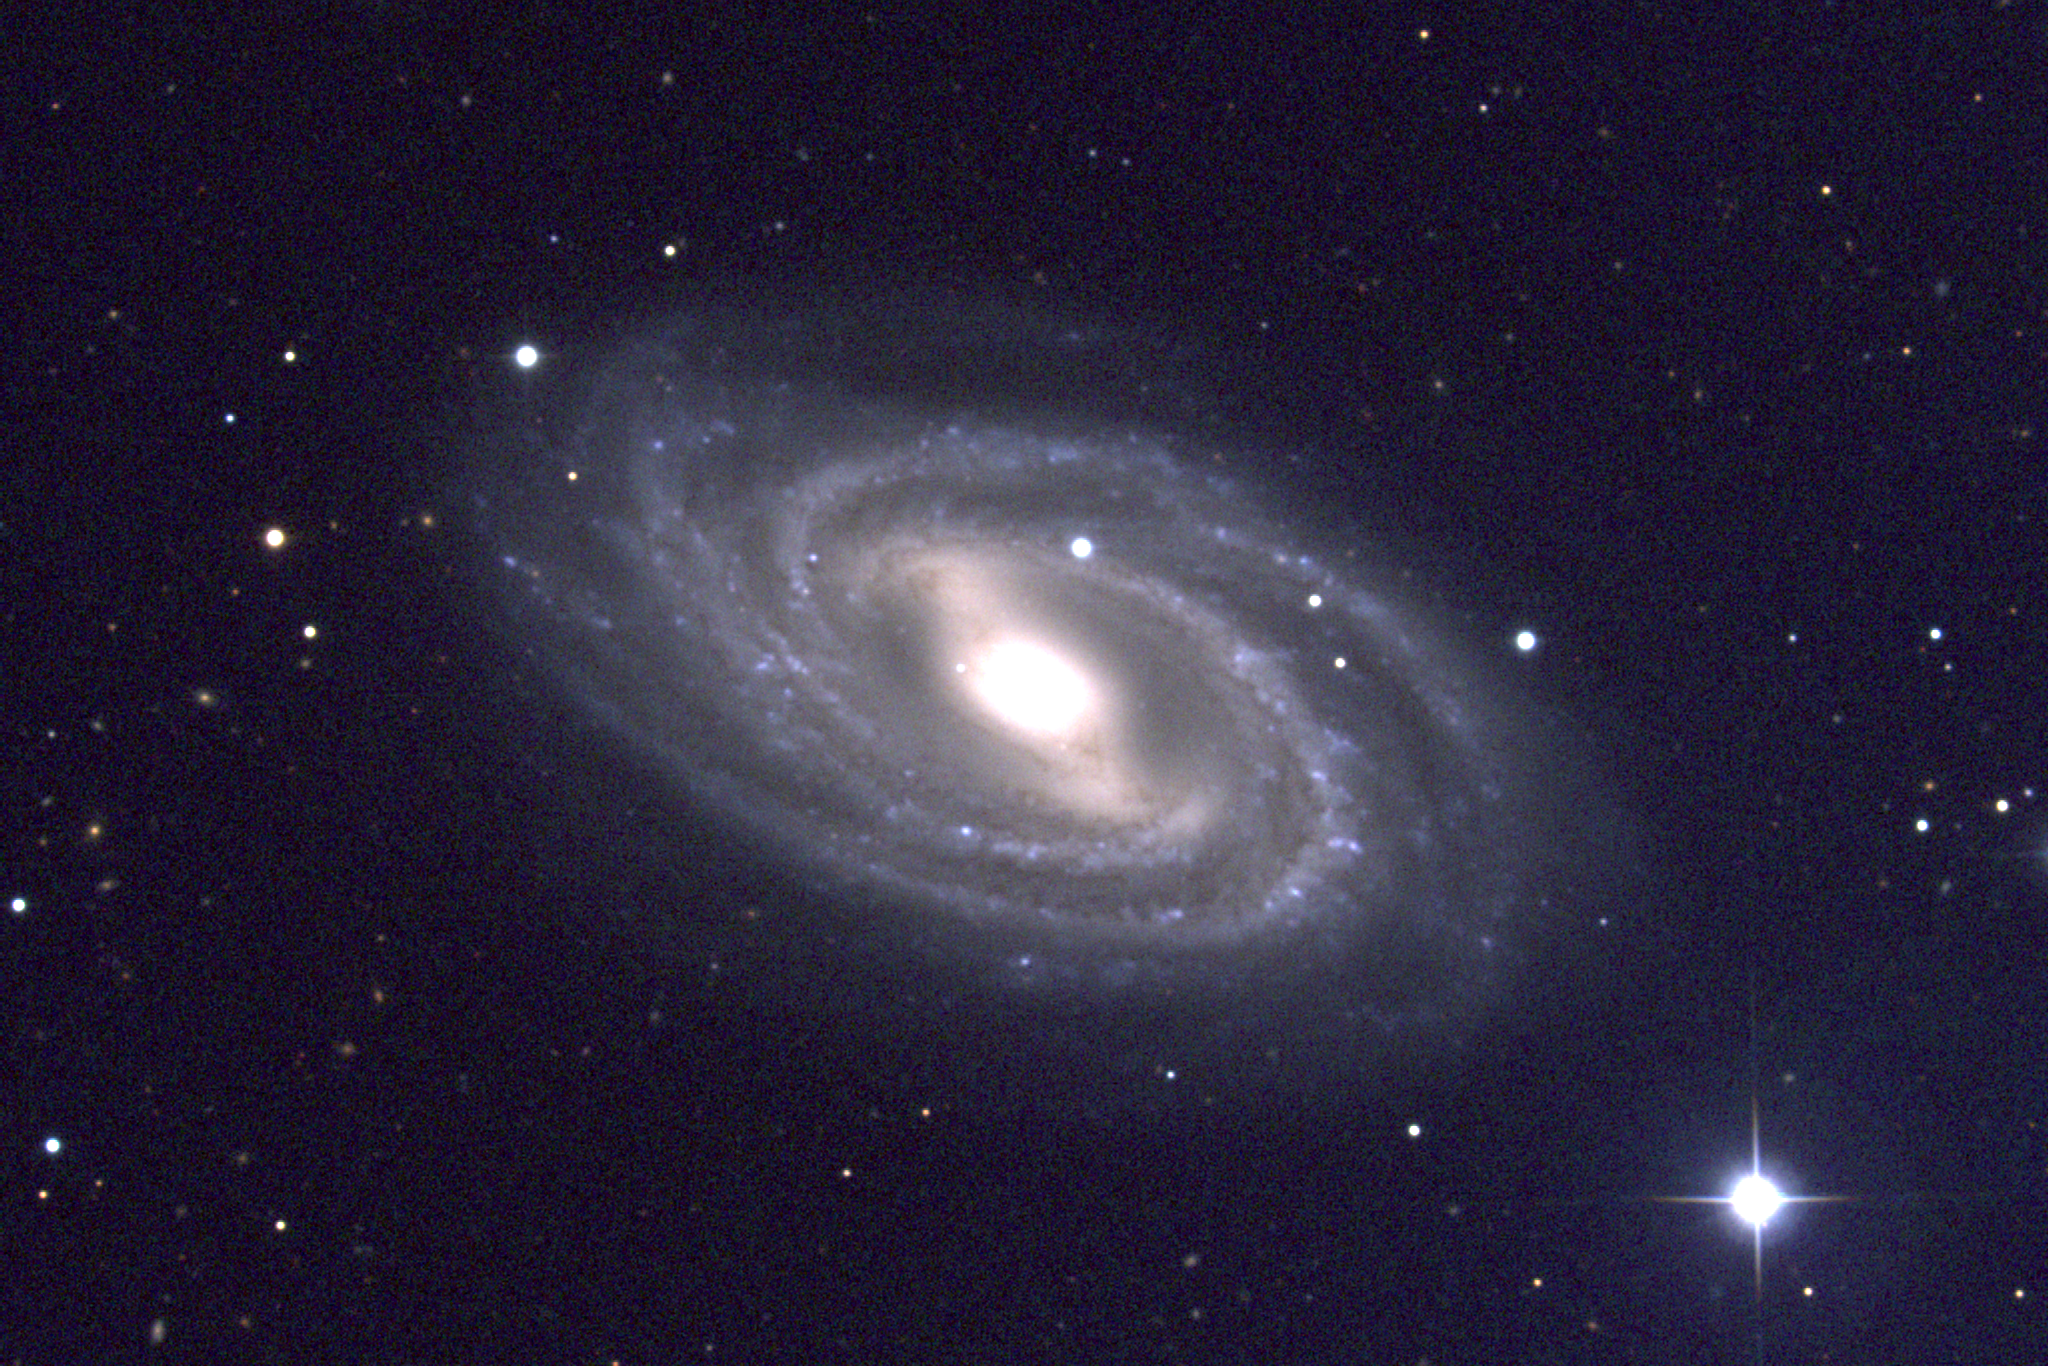

M109, NGC 3992

M109 is a type SBc barred spiral galaxy in the constellation Ursa Major. M109 is around 40 to 50 million light-years away in a loose galaxy grouping which includes M108 and possibly M106. This picture was created from observations using the T2KA CCD camera at the Kitt Peak National Observatory's 0.9-meter telescope in January of 1997.

Credit: NOIRLab/NSF/AURA